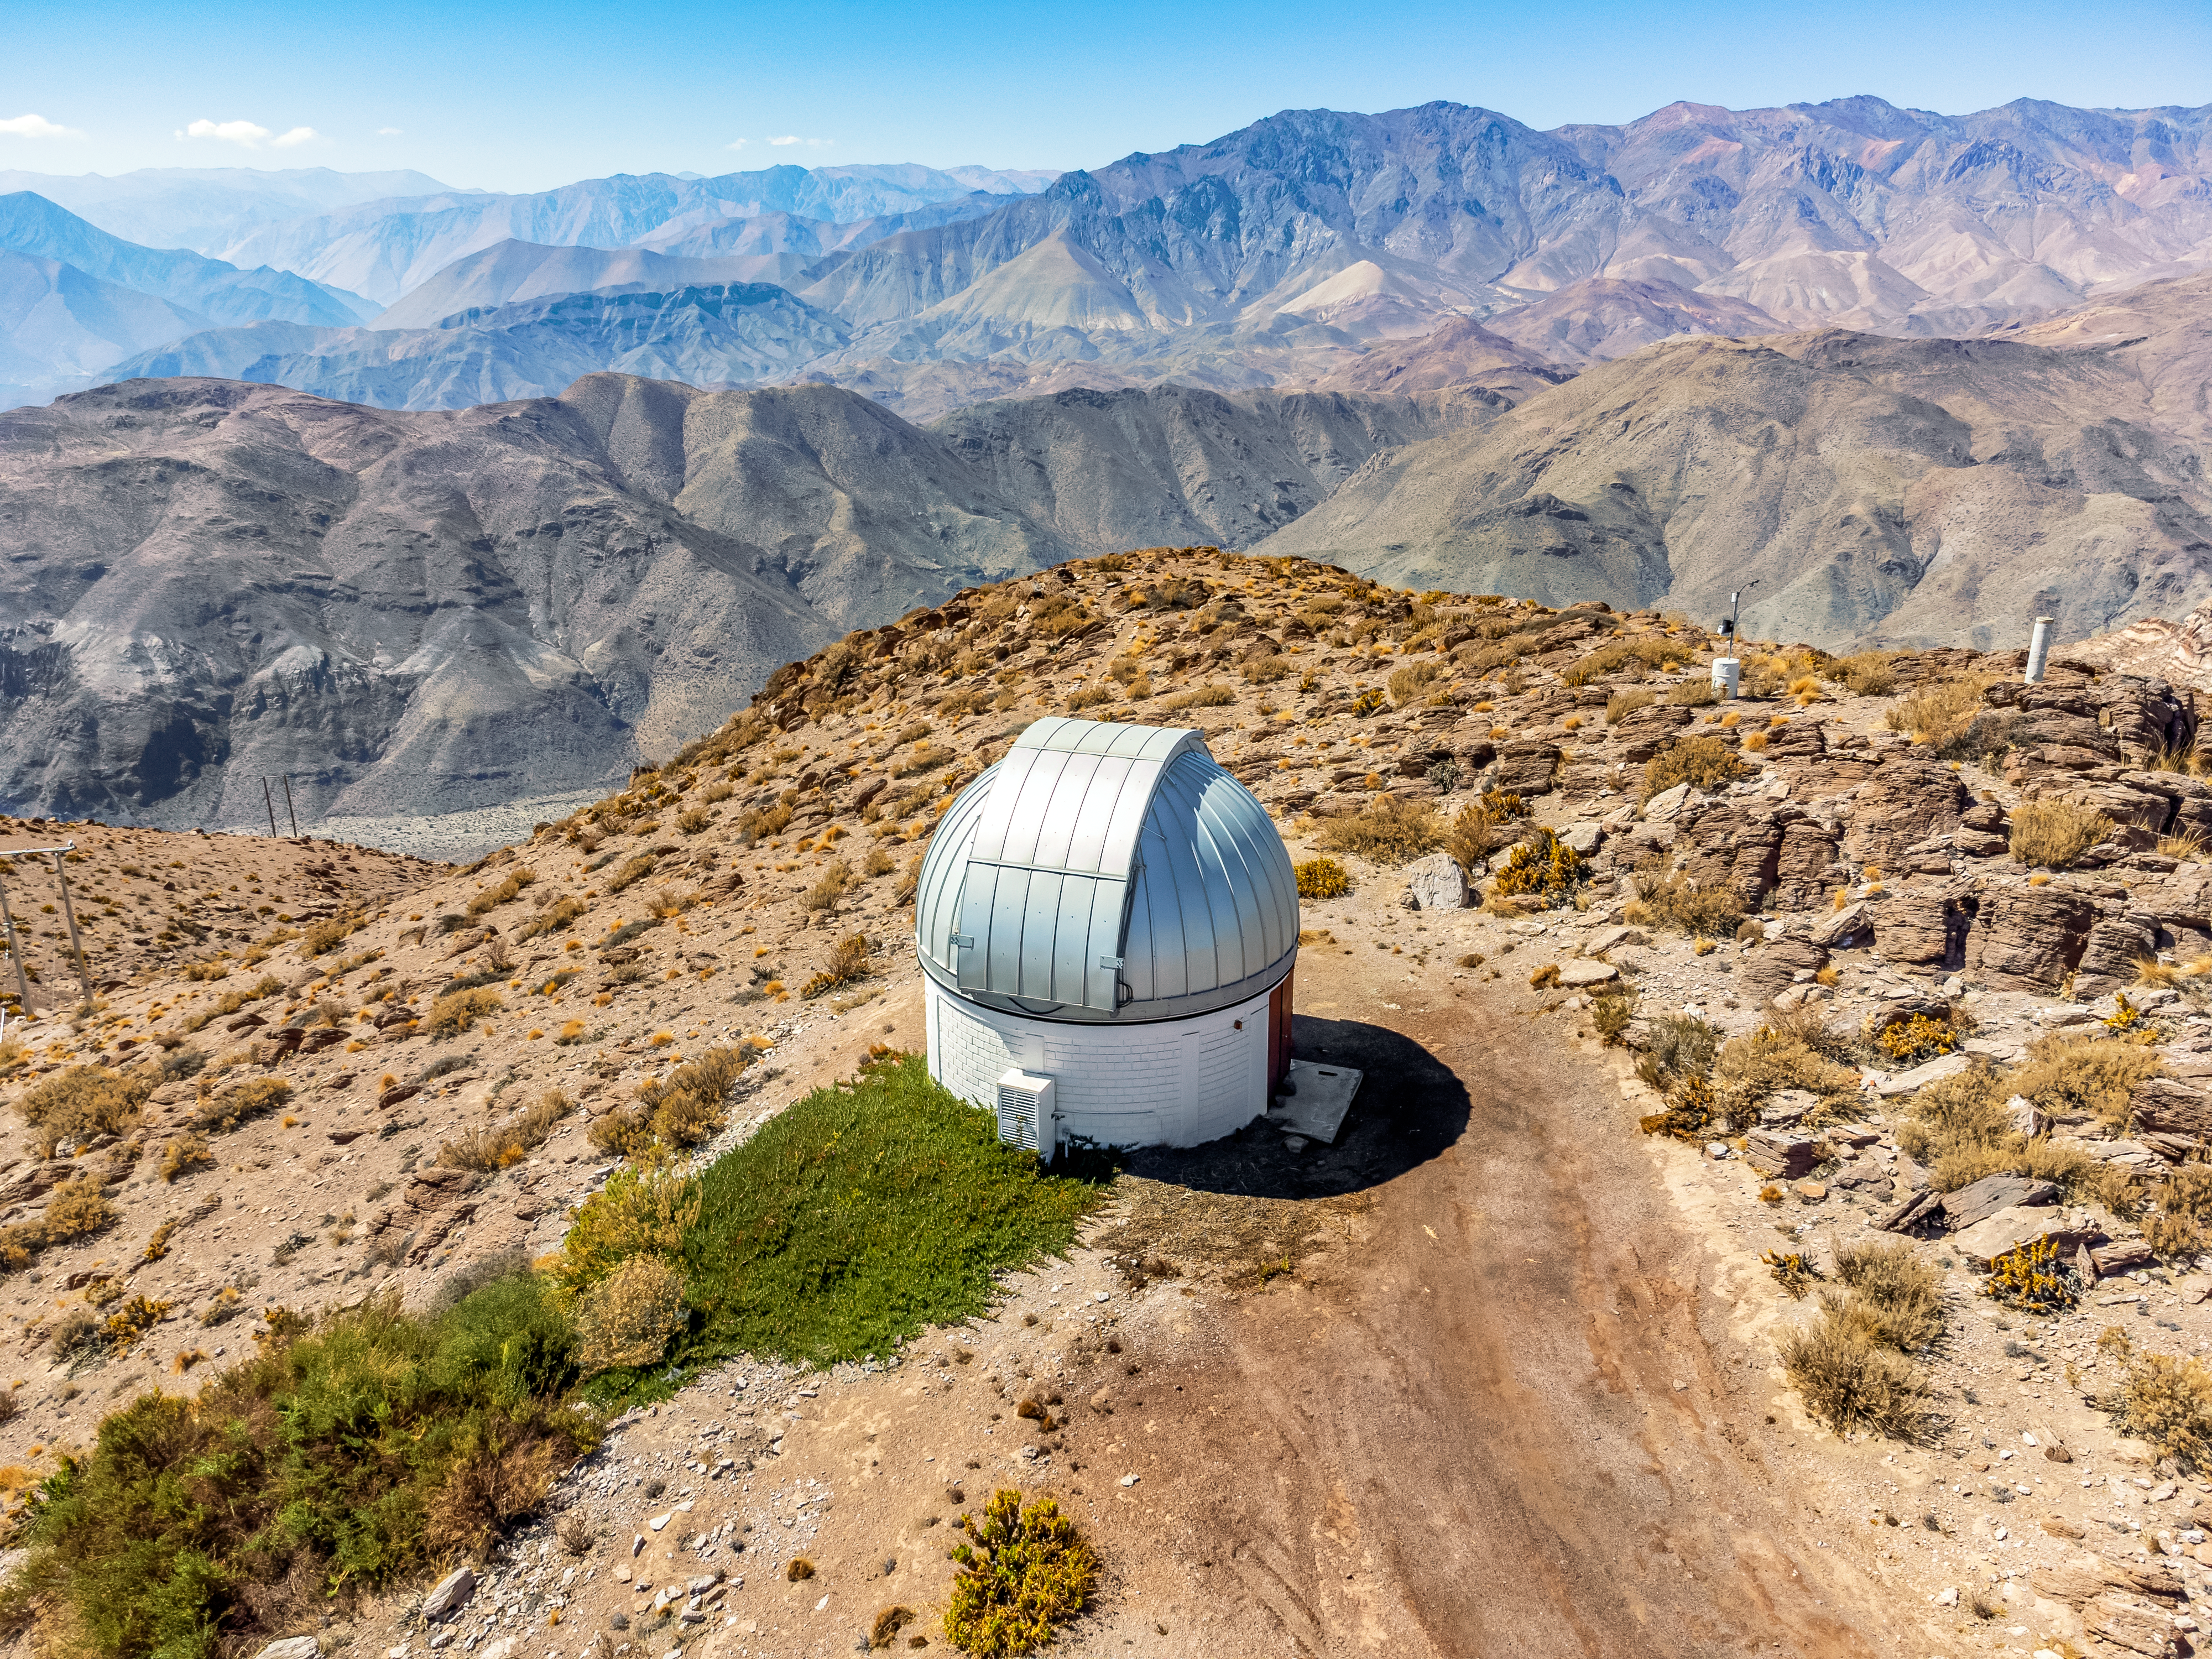

SARA Cerro Tololo Telescope

Aerial view of the 0.6-meter SARA Cerro Tololo Telescope at the Cerro Tololo Inter-American Observatory (CTIO), a Program of NSF NOIRLab.

Credit: CTIO/NOIRLab/NSF/AURA/T. Matsopoulos